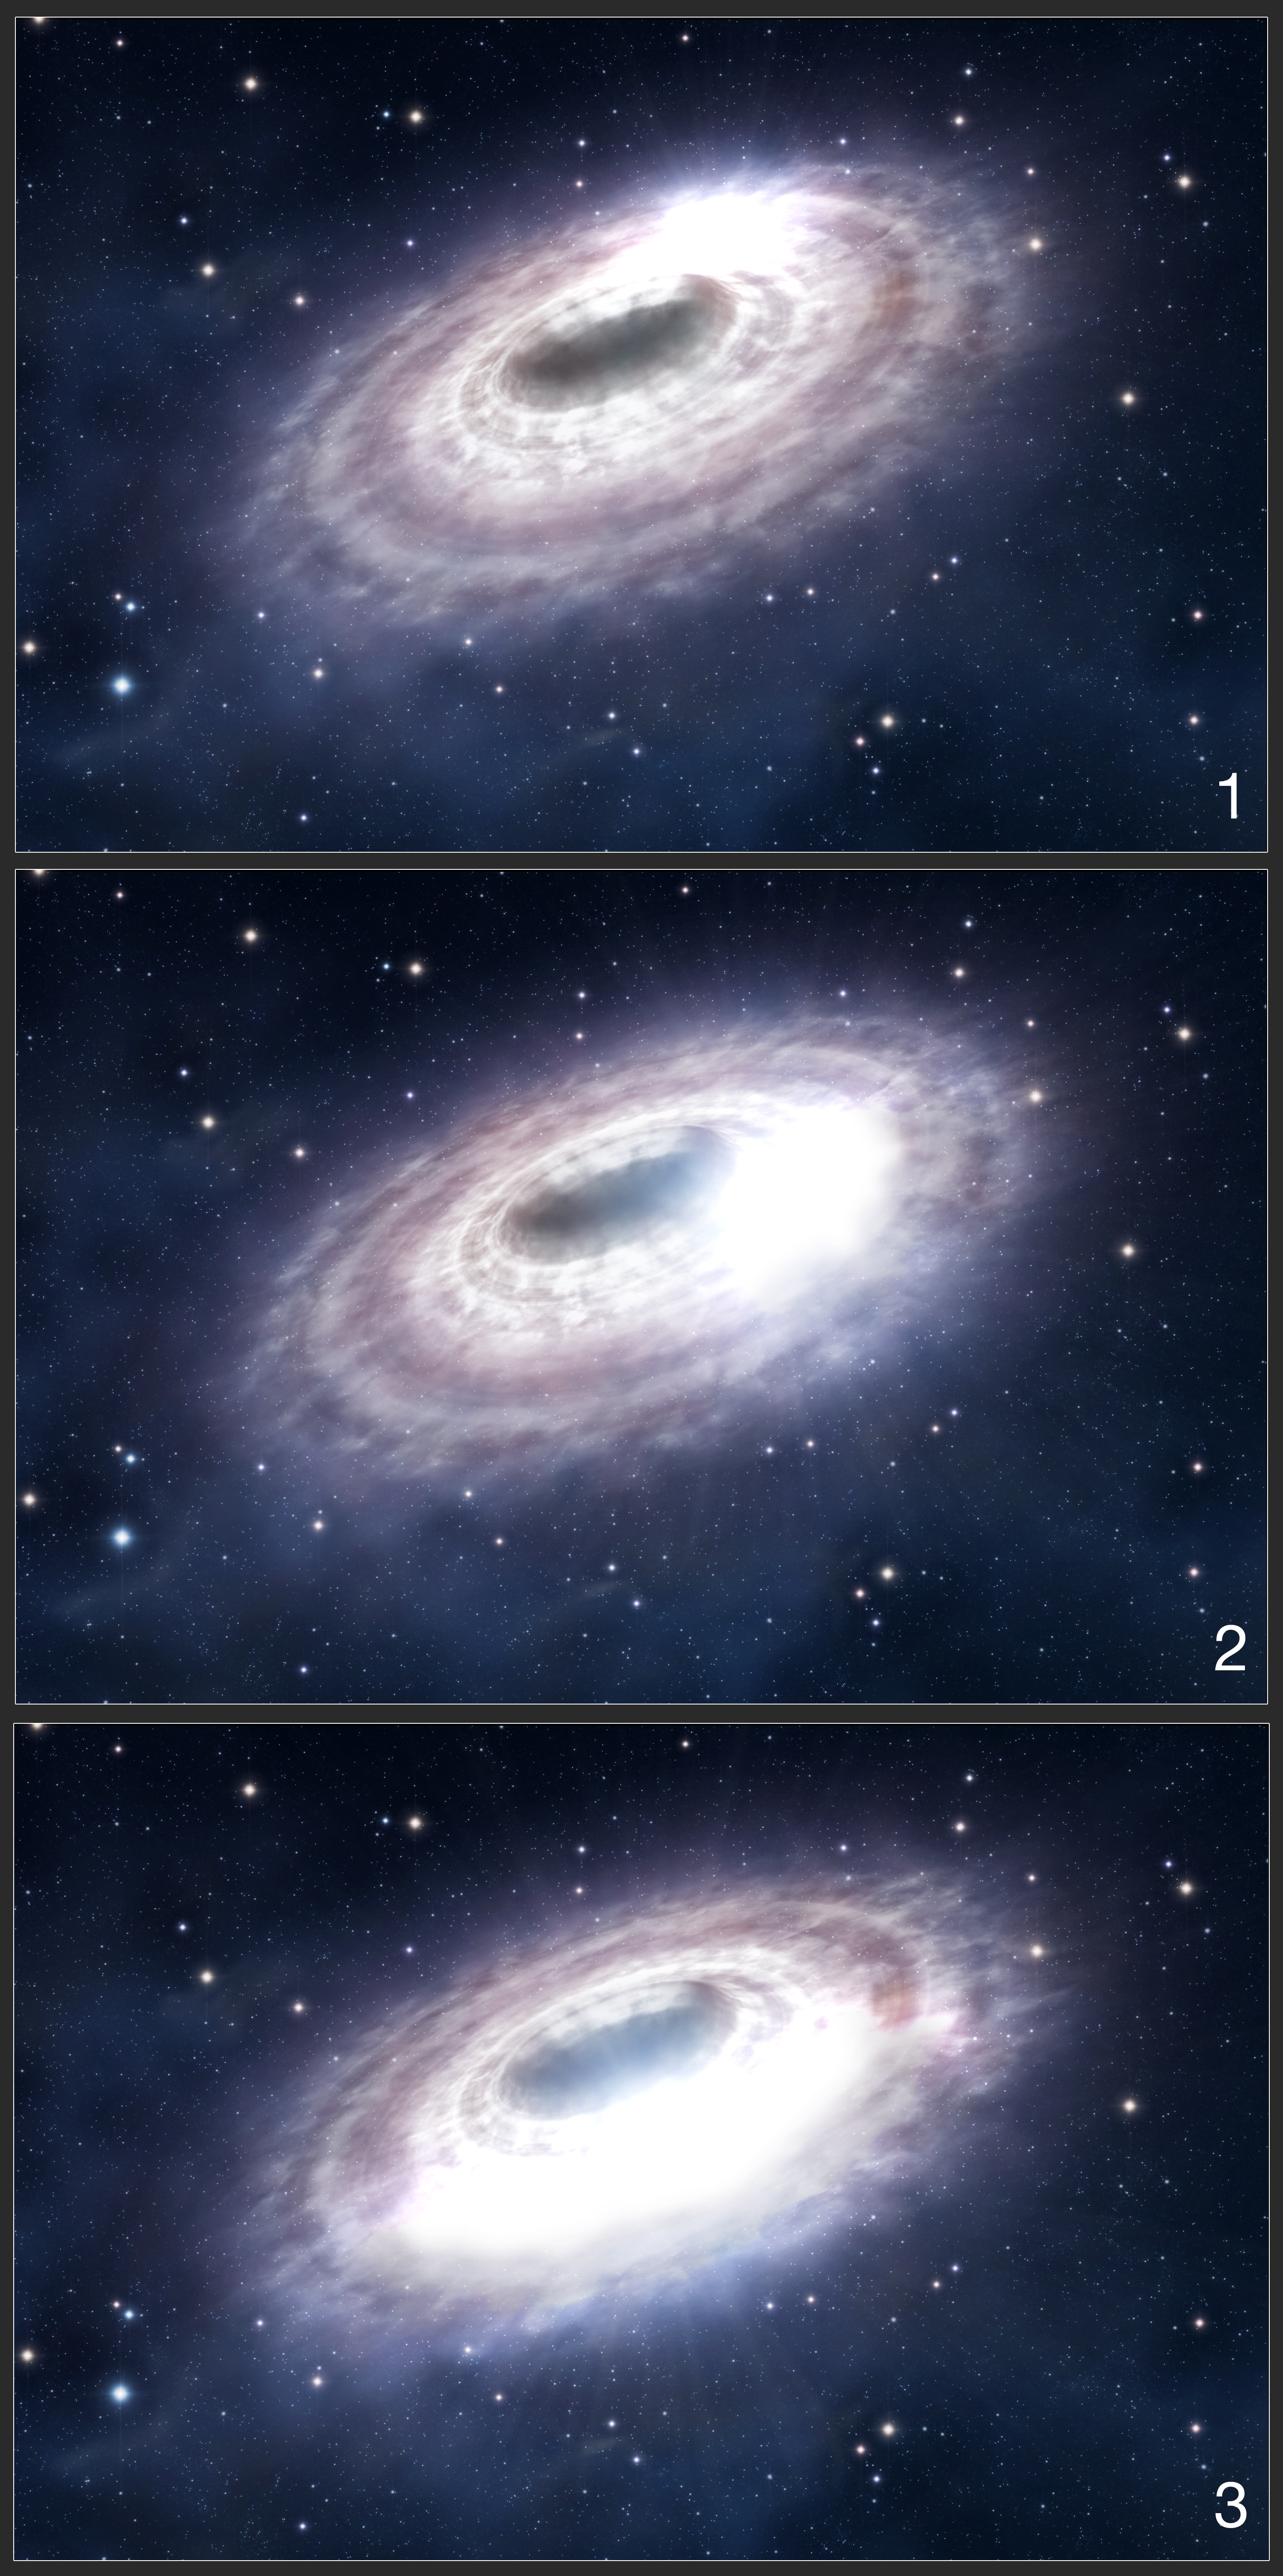

Material surrounding the black hole Sagittarius A*

This series of three images shows an artist’s impression of a bright “blob” of gas in the disc of material surrounding the black hole in the centre of our Galaxy, Sagittarius A*. This blob of material is responsible for the flares detected by the researchers. As the blob orbits the black hole, it is stretched out, and this expansion over time causes the delay between flares being detected at near-infrared wavelengths (with the VLT) and at submillimetre wavelengths (with APEX).

Credit: ESO/L. Calçada